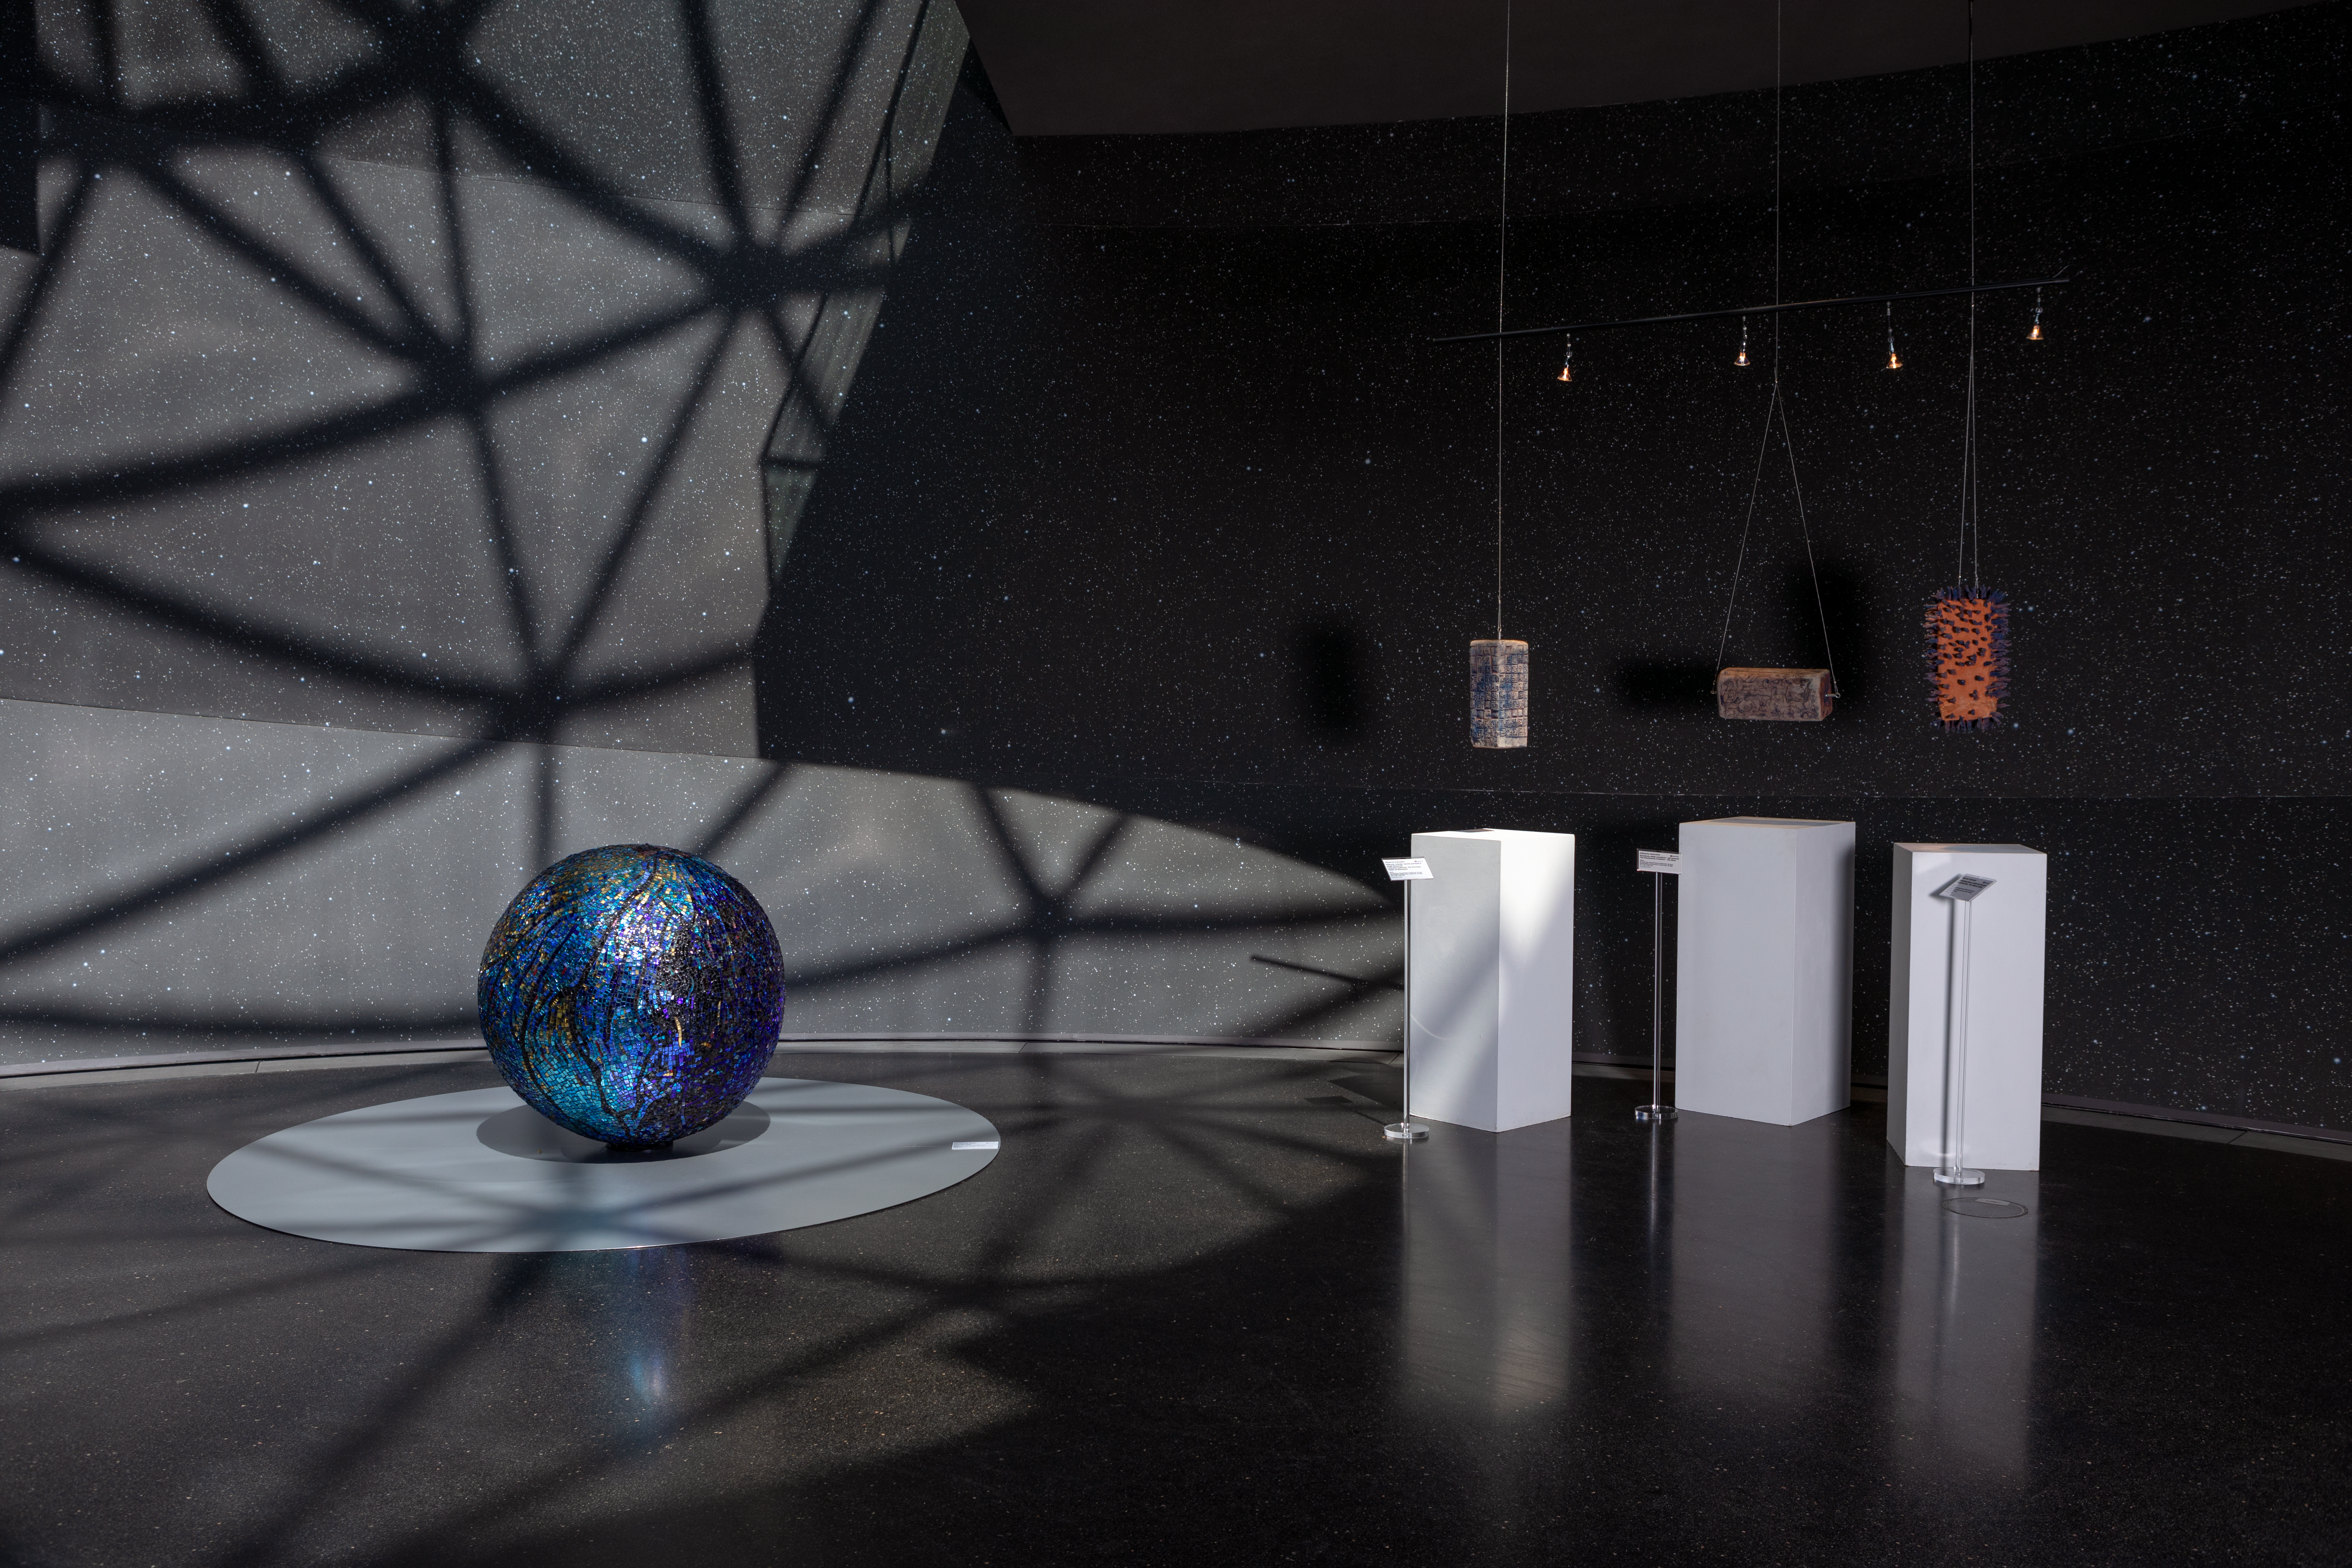

Art attack

An art-fileld view of the ESO Supernova Planetarium & Visitor Centre during the Our Place in Space exhibition.

The exhibition will be on display from 17 May to 2 September 2018 and showcases art and science inspired by the spectacular images of the NASA/ESA Hubble Space Telescope.

Credit: ESO/M. Zamani